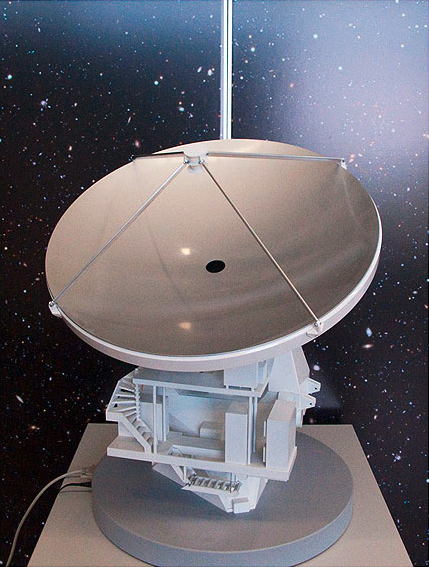

ALMA antenna model 04

ALMA single antenna, motorised.

Shipping dimensions: 76cm x 75cm x 117cm, 80kg

Credit: ESO